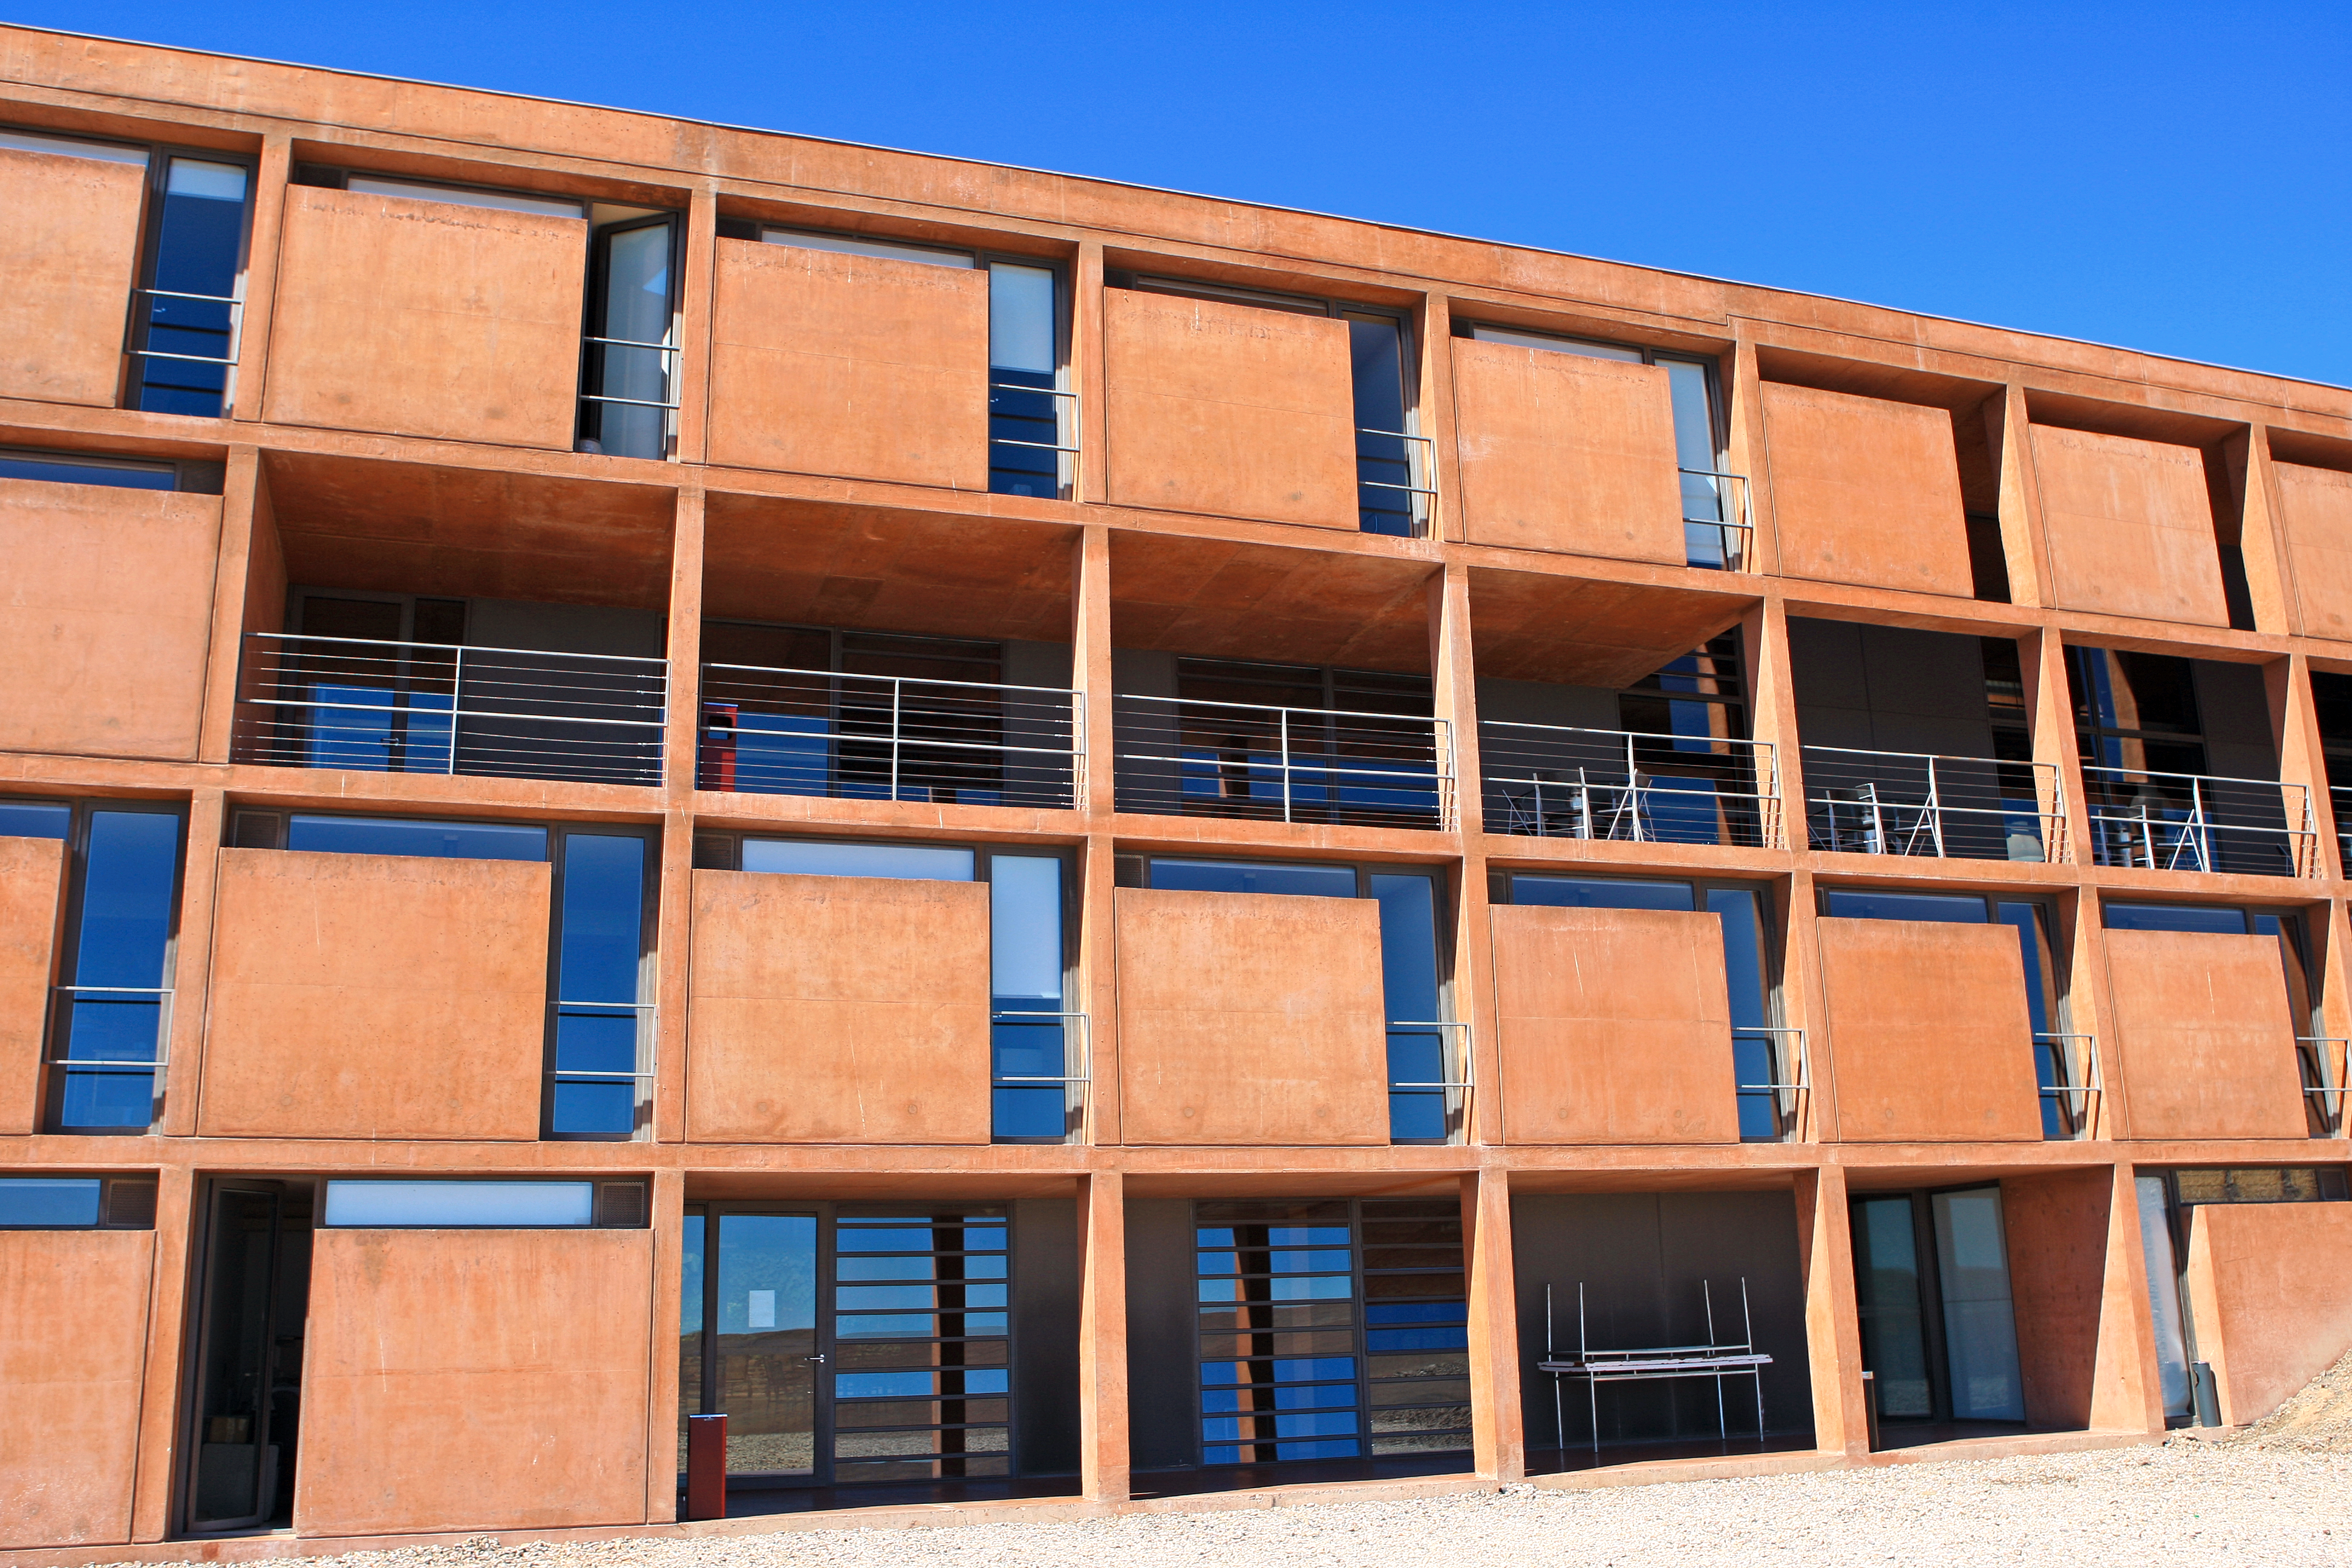

Residencia exterior

Outside of the Residencia, 27 February 2008.

Credit: ESO